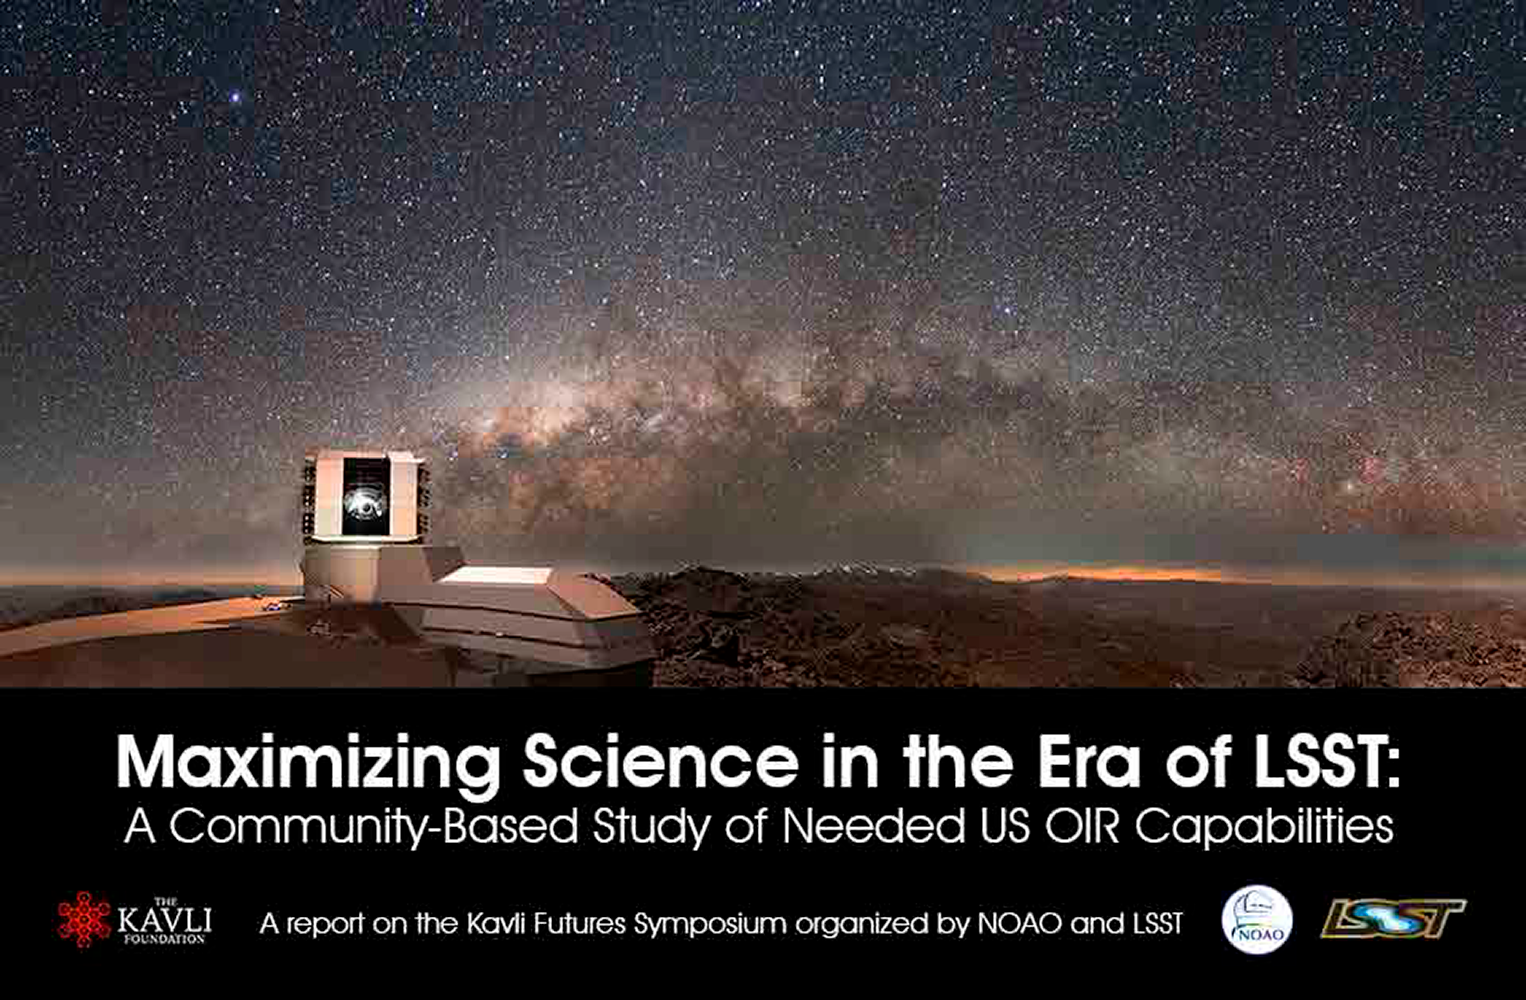

Maximizing Science in the Era of LSST

A recent community-based study takes a science-driven look at the question “What supporting OIR capabilities will be needed to maximize the science enabled by the Large Synoptic Survey Telescope (LSST)?” The study report quantifies needed capabilities and highlights ways that existing, planned, and future resources can be positioned to accomplish community science goals.

Credit: Y. Beletsky, ESO / Todd Mason, Mason Productions, Inc. / Vera C. Rubin Observatory/ NOIRLab/ NSF/ AURA / P. Marenfeld/NOAO/AURA/NSF